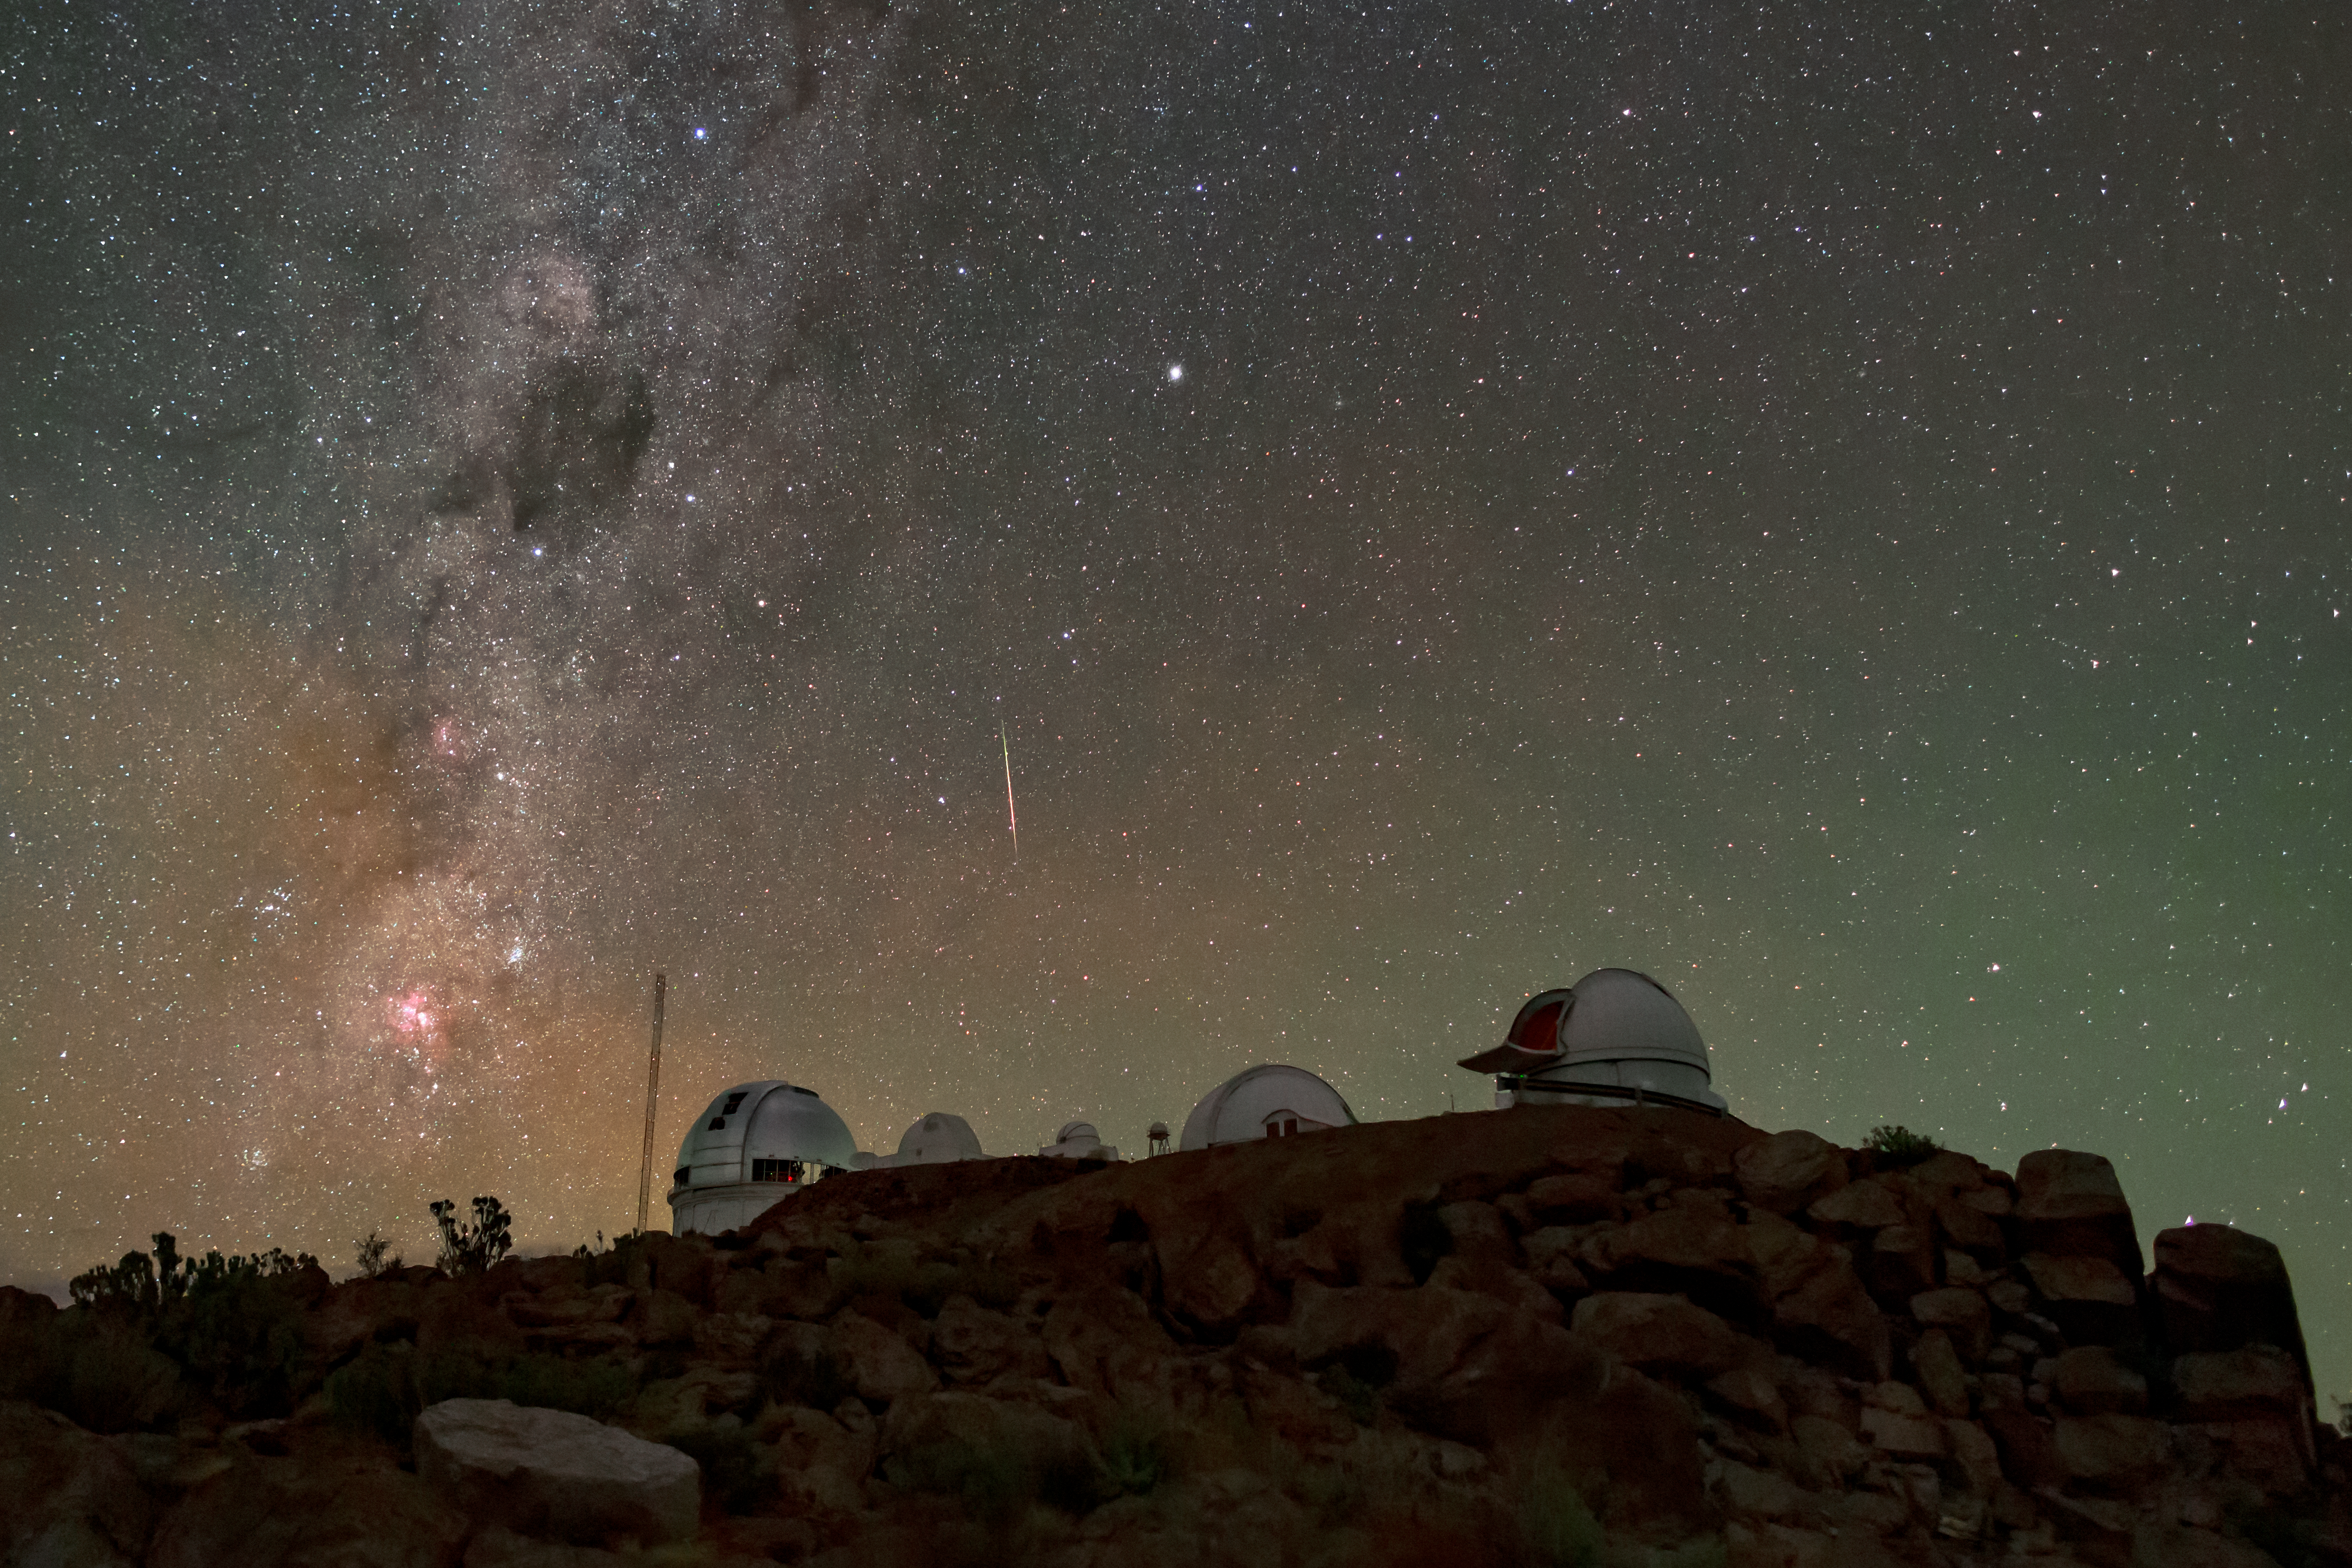

Desert Stars

A shooting star streaks above Cerro Tololo Inter-American Observatory (CTIO), a Program of NSF NOIRLab. Silhouetted against the night sky and the faint glow of Earth’s atmosphere are (from left to right) the Víctor M. Blanco 4-meter Telescope, the SMARTS 1.0-meter Telescope, the former University of Chile telescope, Las Cumbres Observatory 1-meter Telescope, and the KMTNet 1.6-meter Telescope. This image also features scattered boulders and desert plants (left) of Cerro Tololo. Before being purchased in 1967 to create an astronomical observatory, the land upon which CTIO stands supported a handful of subsistence farmers and goat herders. As the site’s old inhabitants voluntarily left for better prospects in nearby towns, much of the desert surrounding Cerro Tololo slowly returned to its natural state. Native species of desert plants and animals once in danger of extinction have returned to the area, and CTIO now hosts not only cutting-edge astronomical telescopes but also an almost intact desert ecosystem.

Credit: CTIO/NOIRLab/NSF/AURA/B. Tafreshi